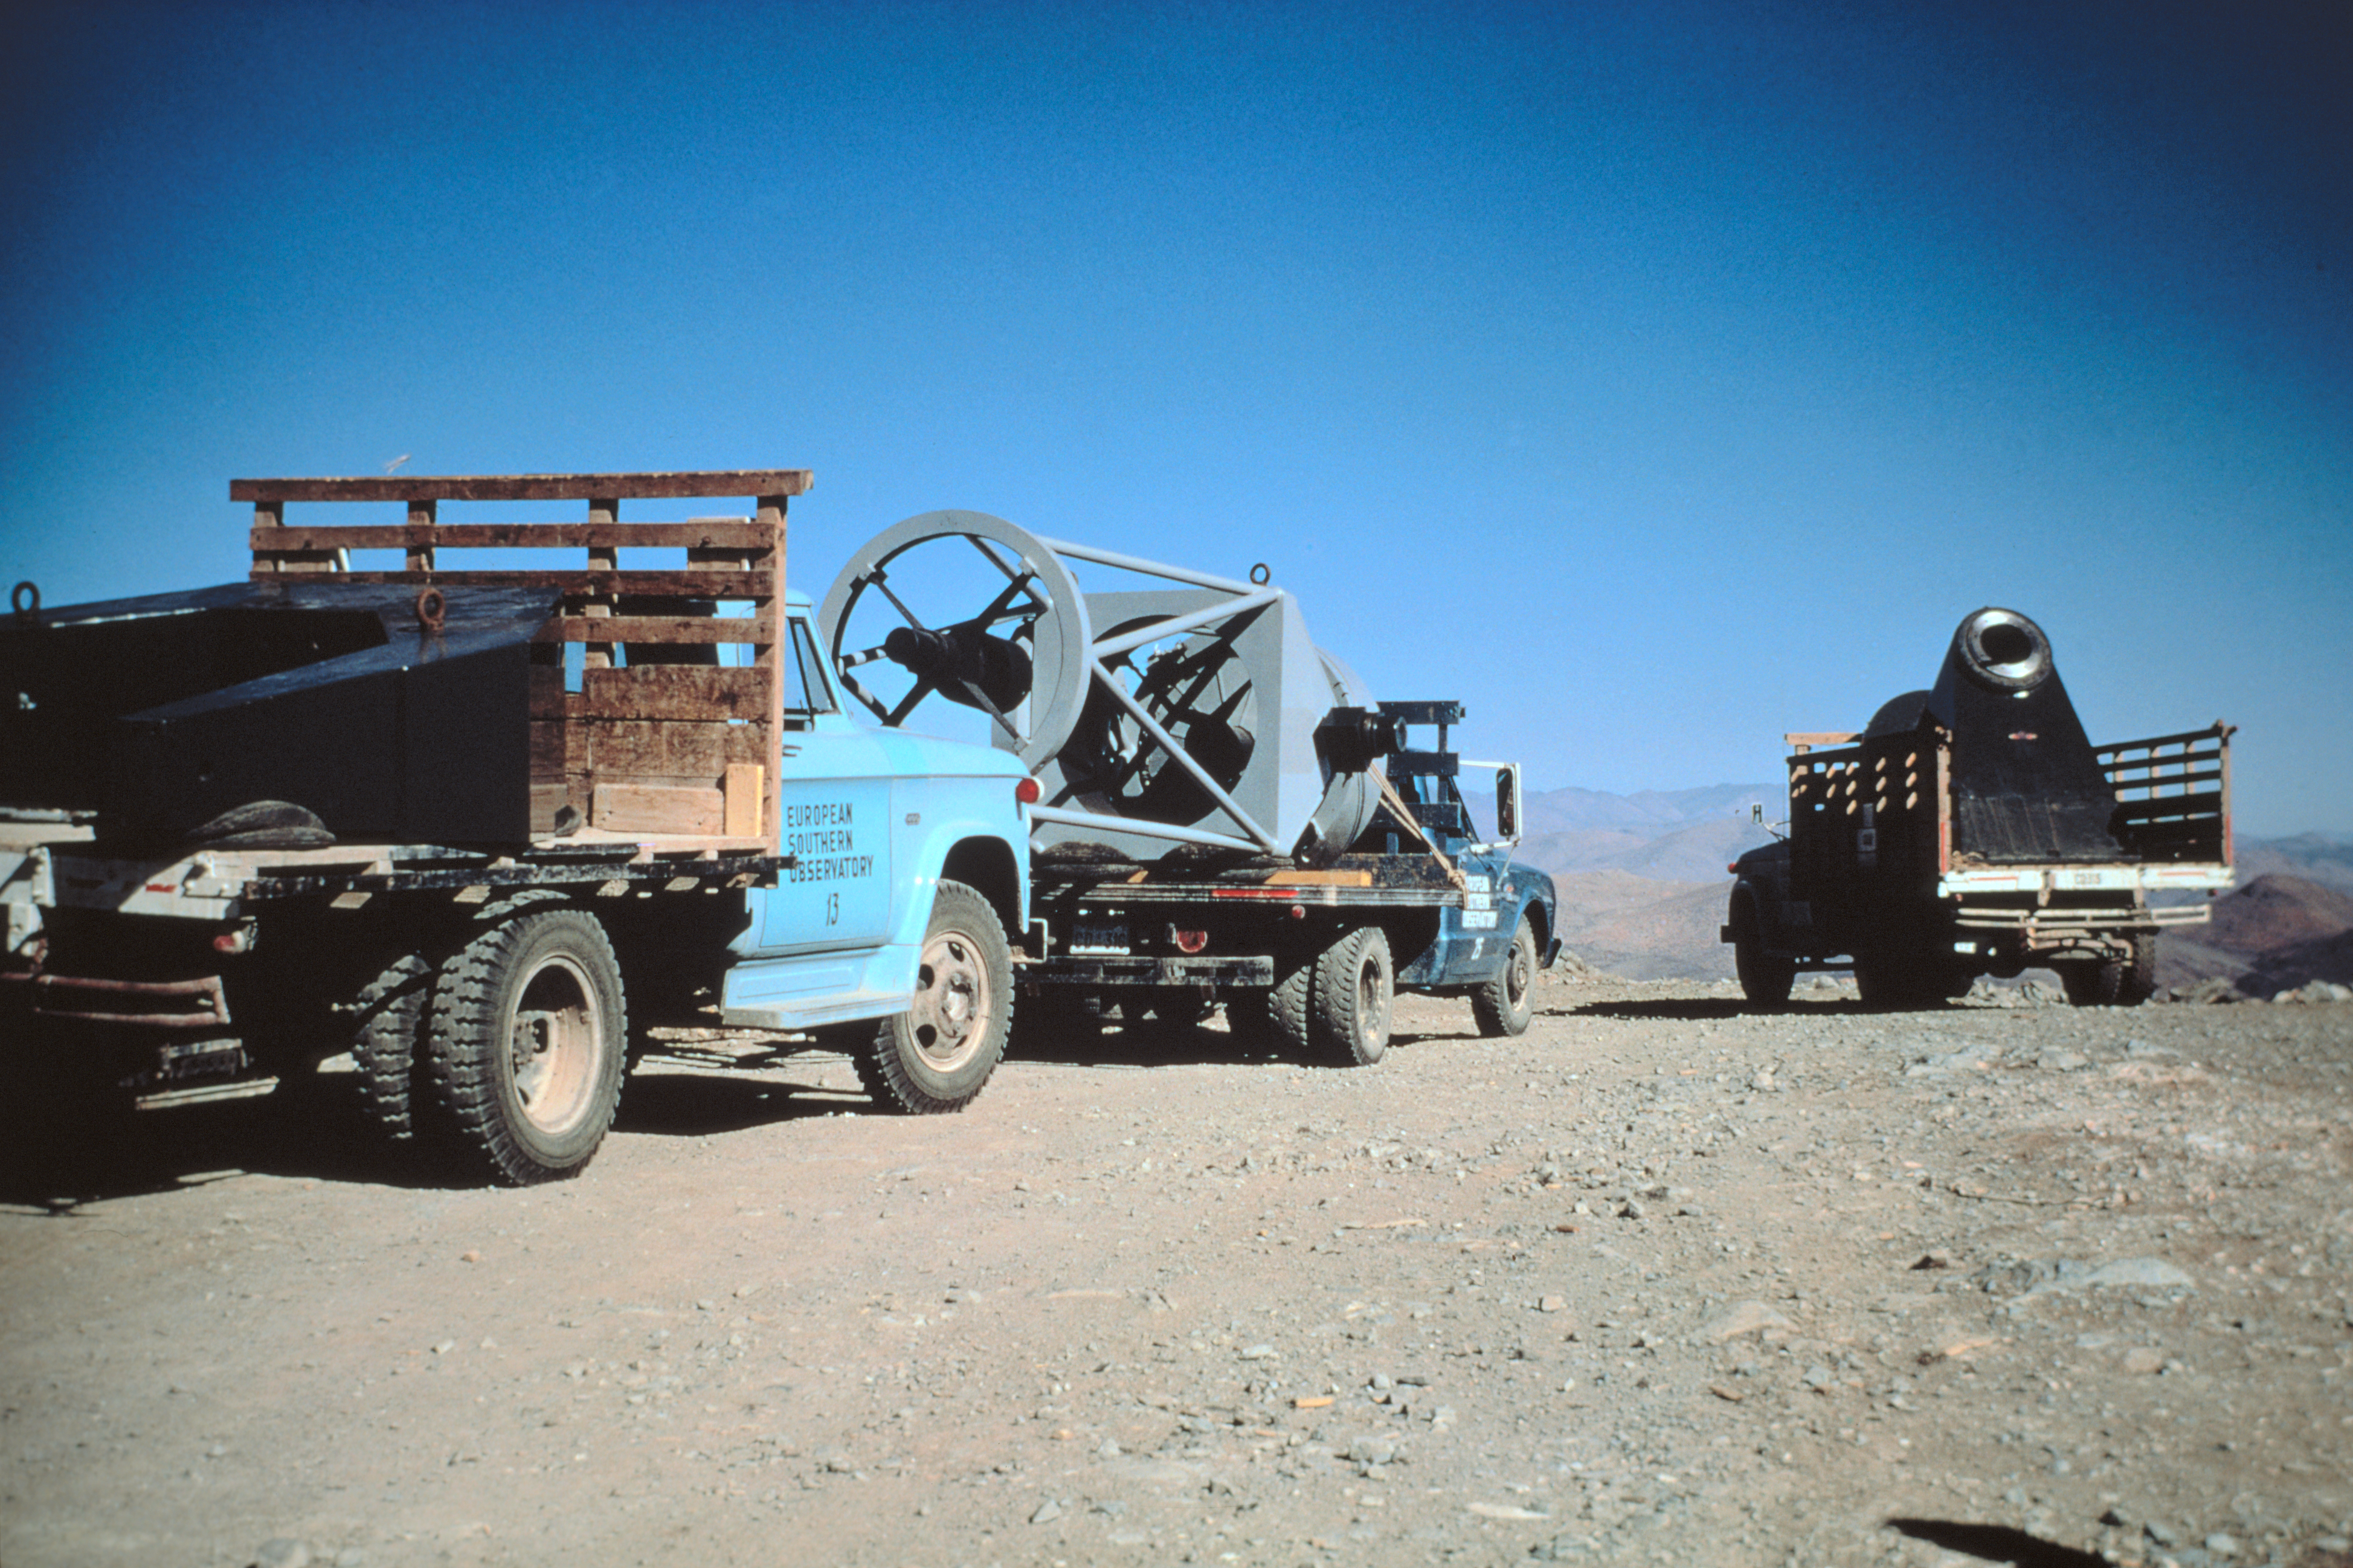

ESO 1-metre telescope

The 1-m telescope tube and base on their way to the new dome in 1968.

Credit: ESO